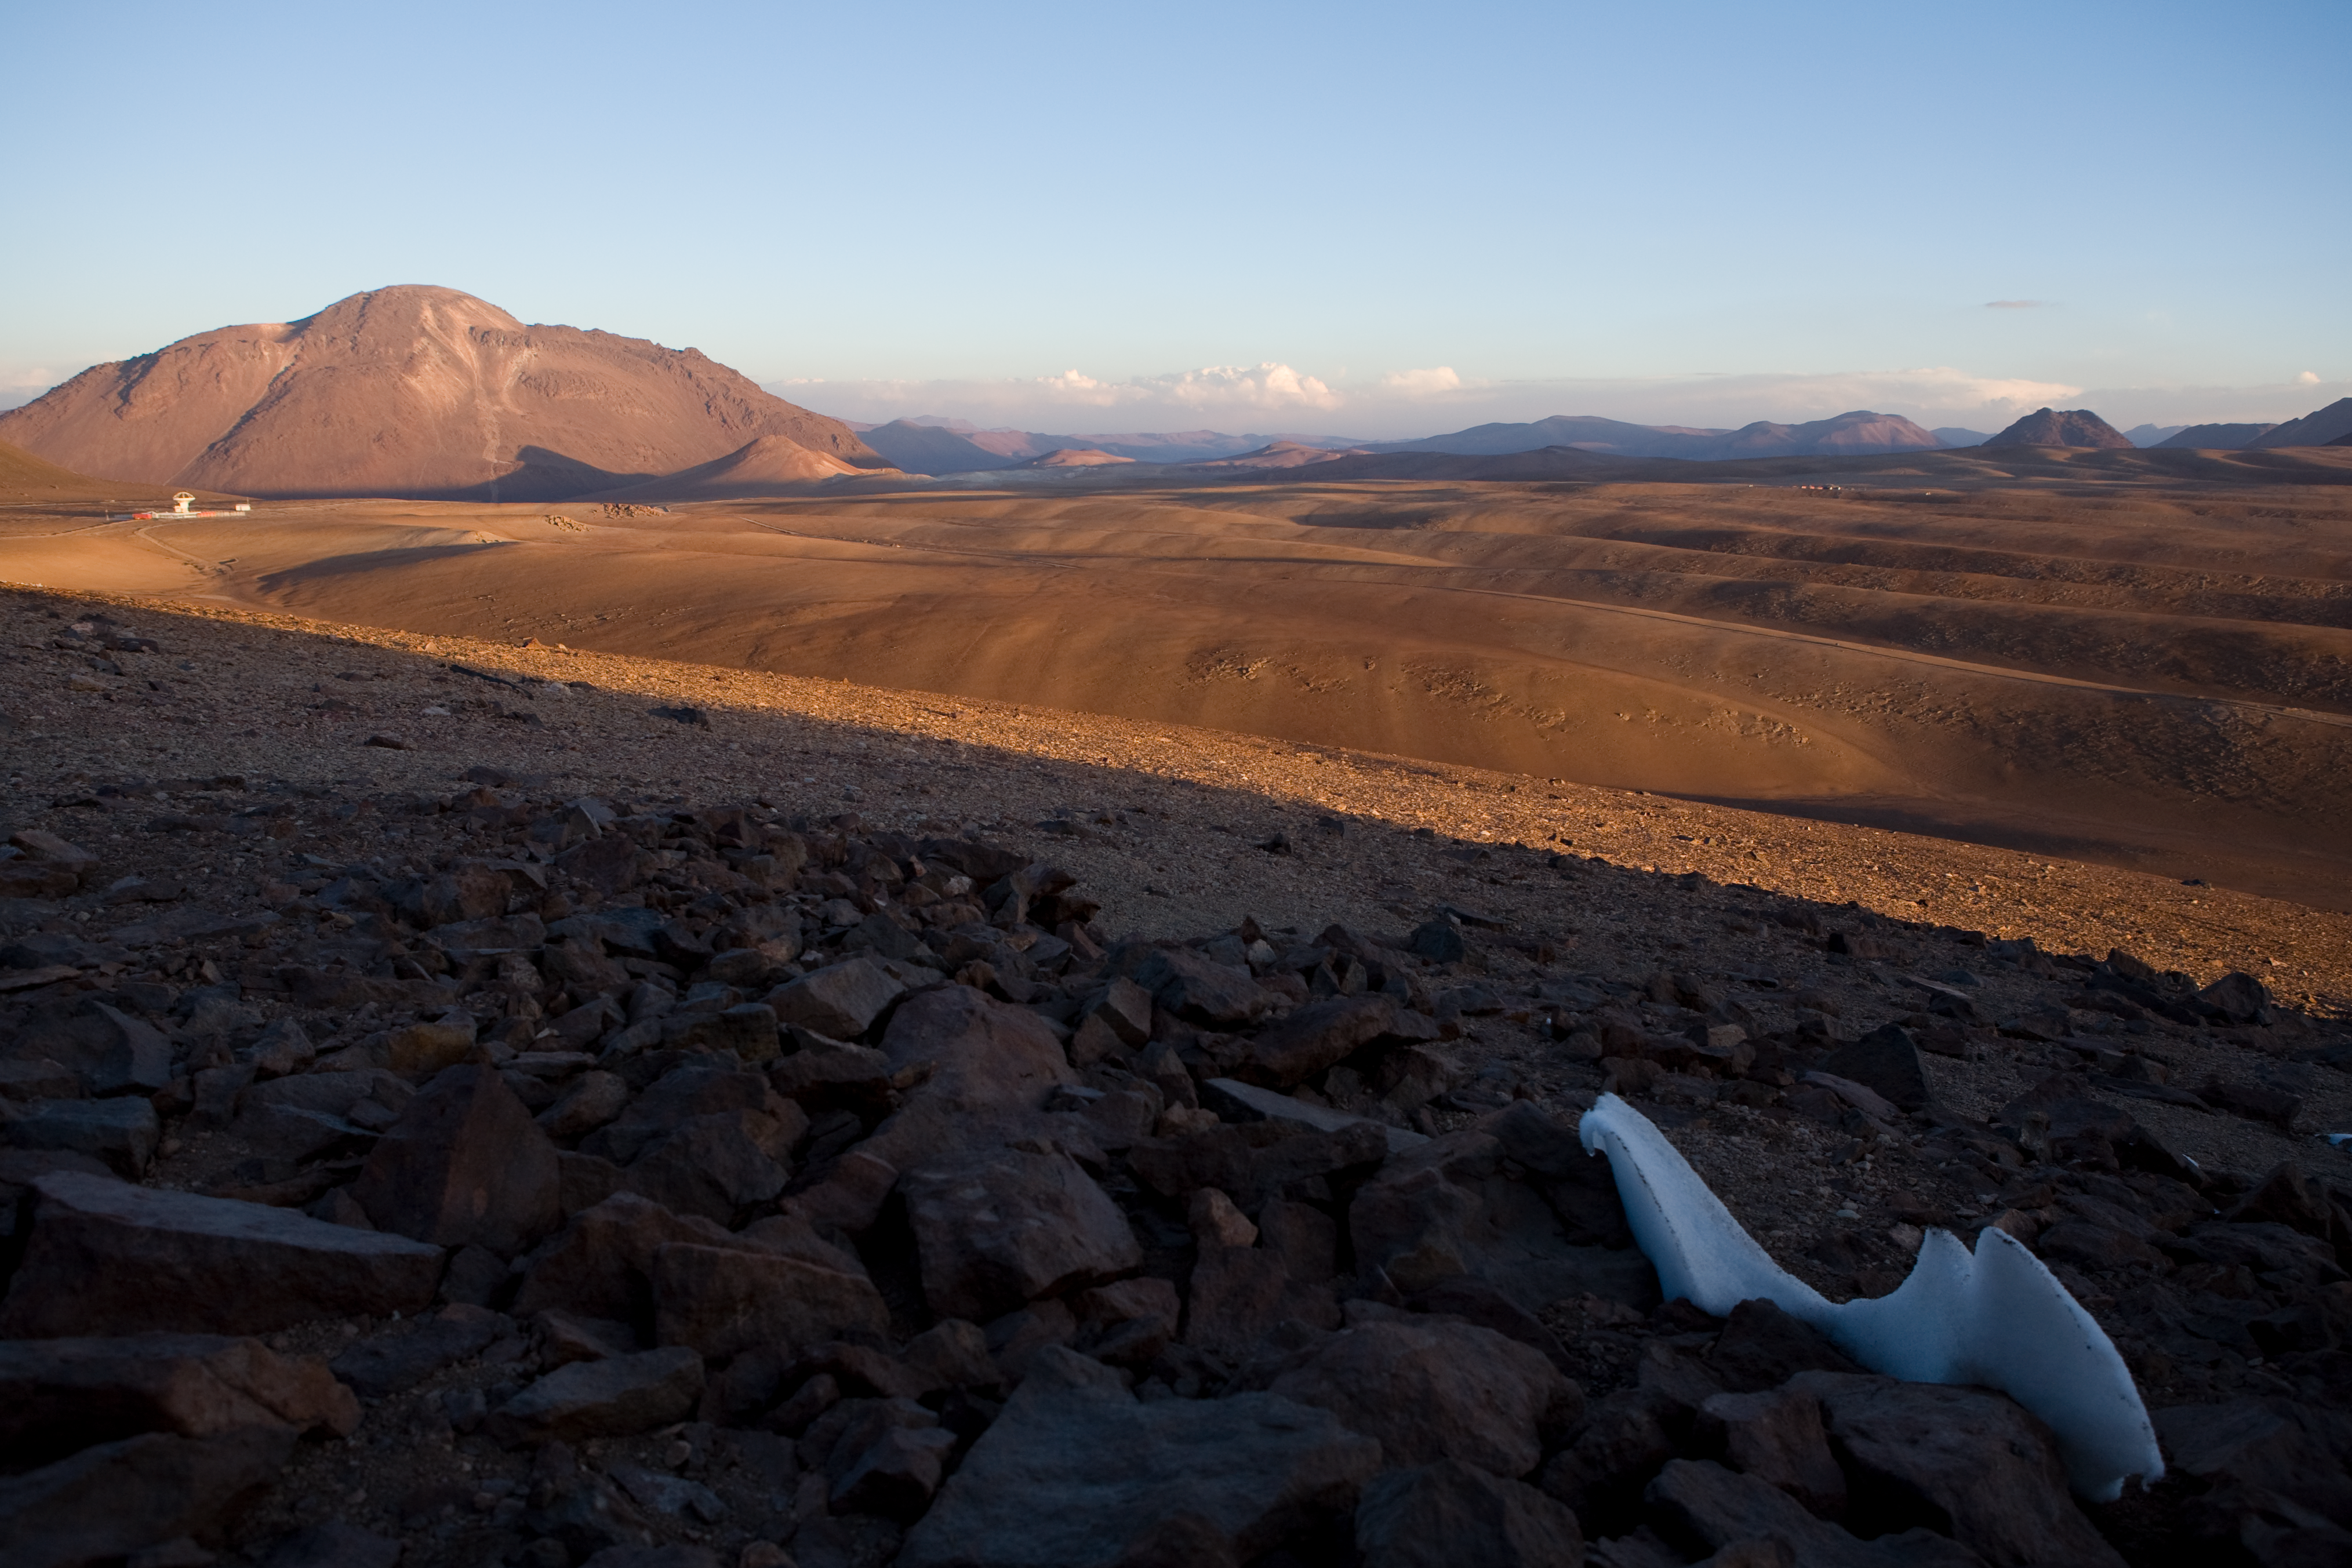

Chajnantor from Cerro Chico

The rolling planes of Chajnantor, seen from Cerro Chico looking east, APEX is visible to the left, and the ALMA AOS under construction to the right.

Credit: ESO/H.H.Heyer